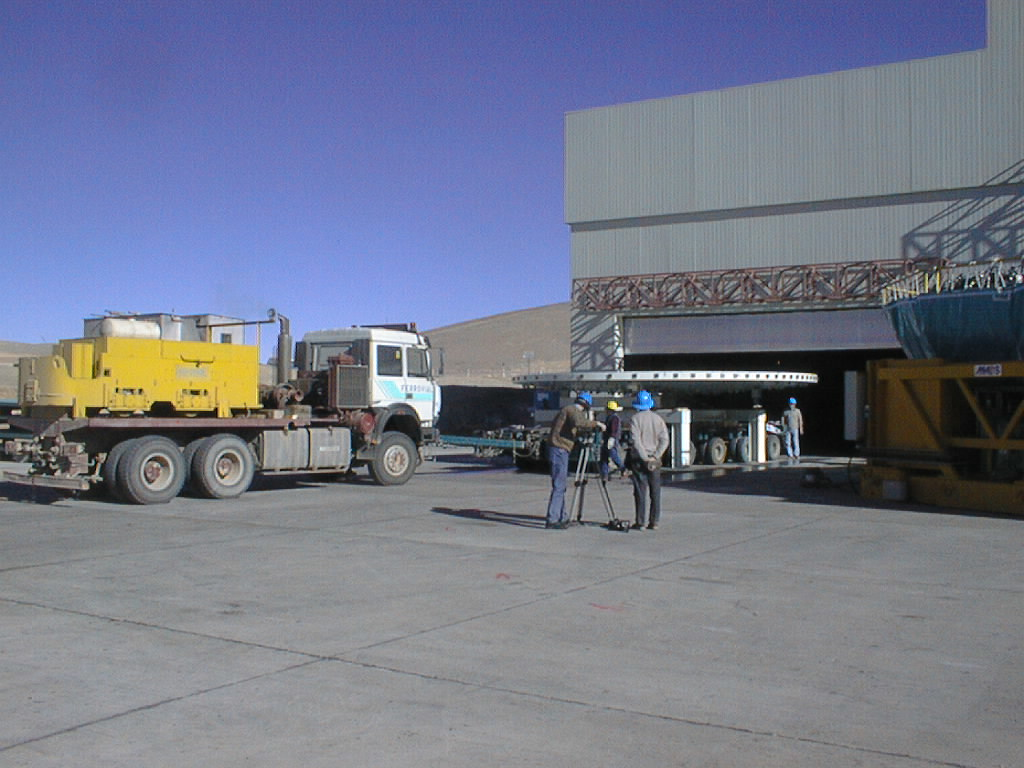

Mirror installed on first VLT Unit Telescope

The concrete dummy mirror is moved out of the Mirror Maintenence Building (MMB). The ESO Video Team in the foreground documents this event for the First Light Video News Reel. (Photo obtained on April 9, 1998).

Credit: ESO